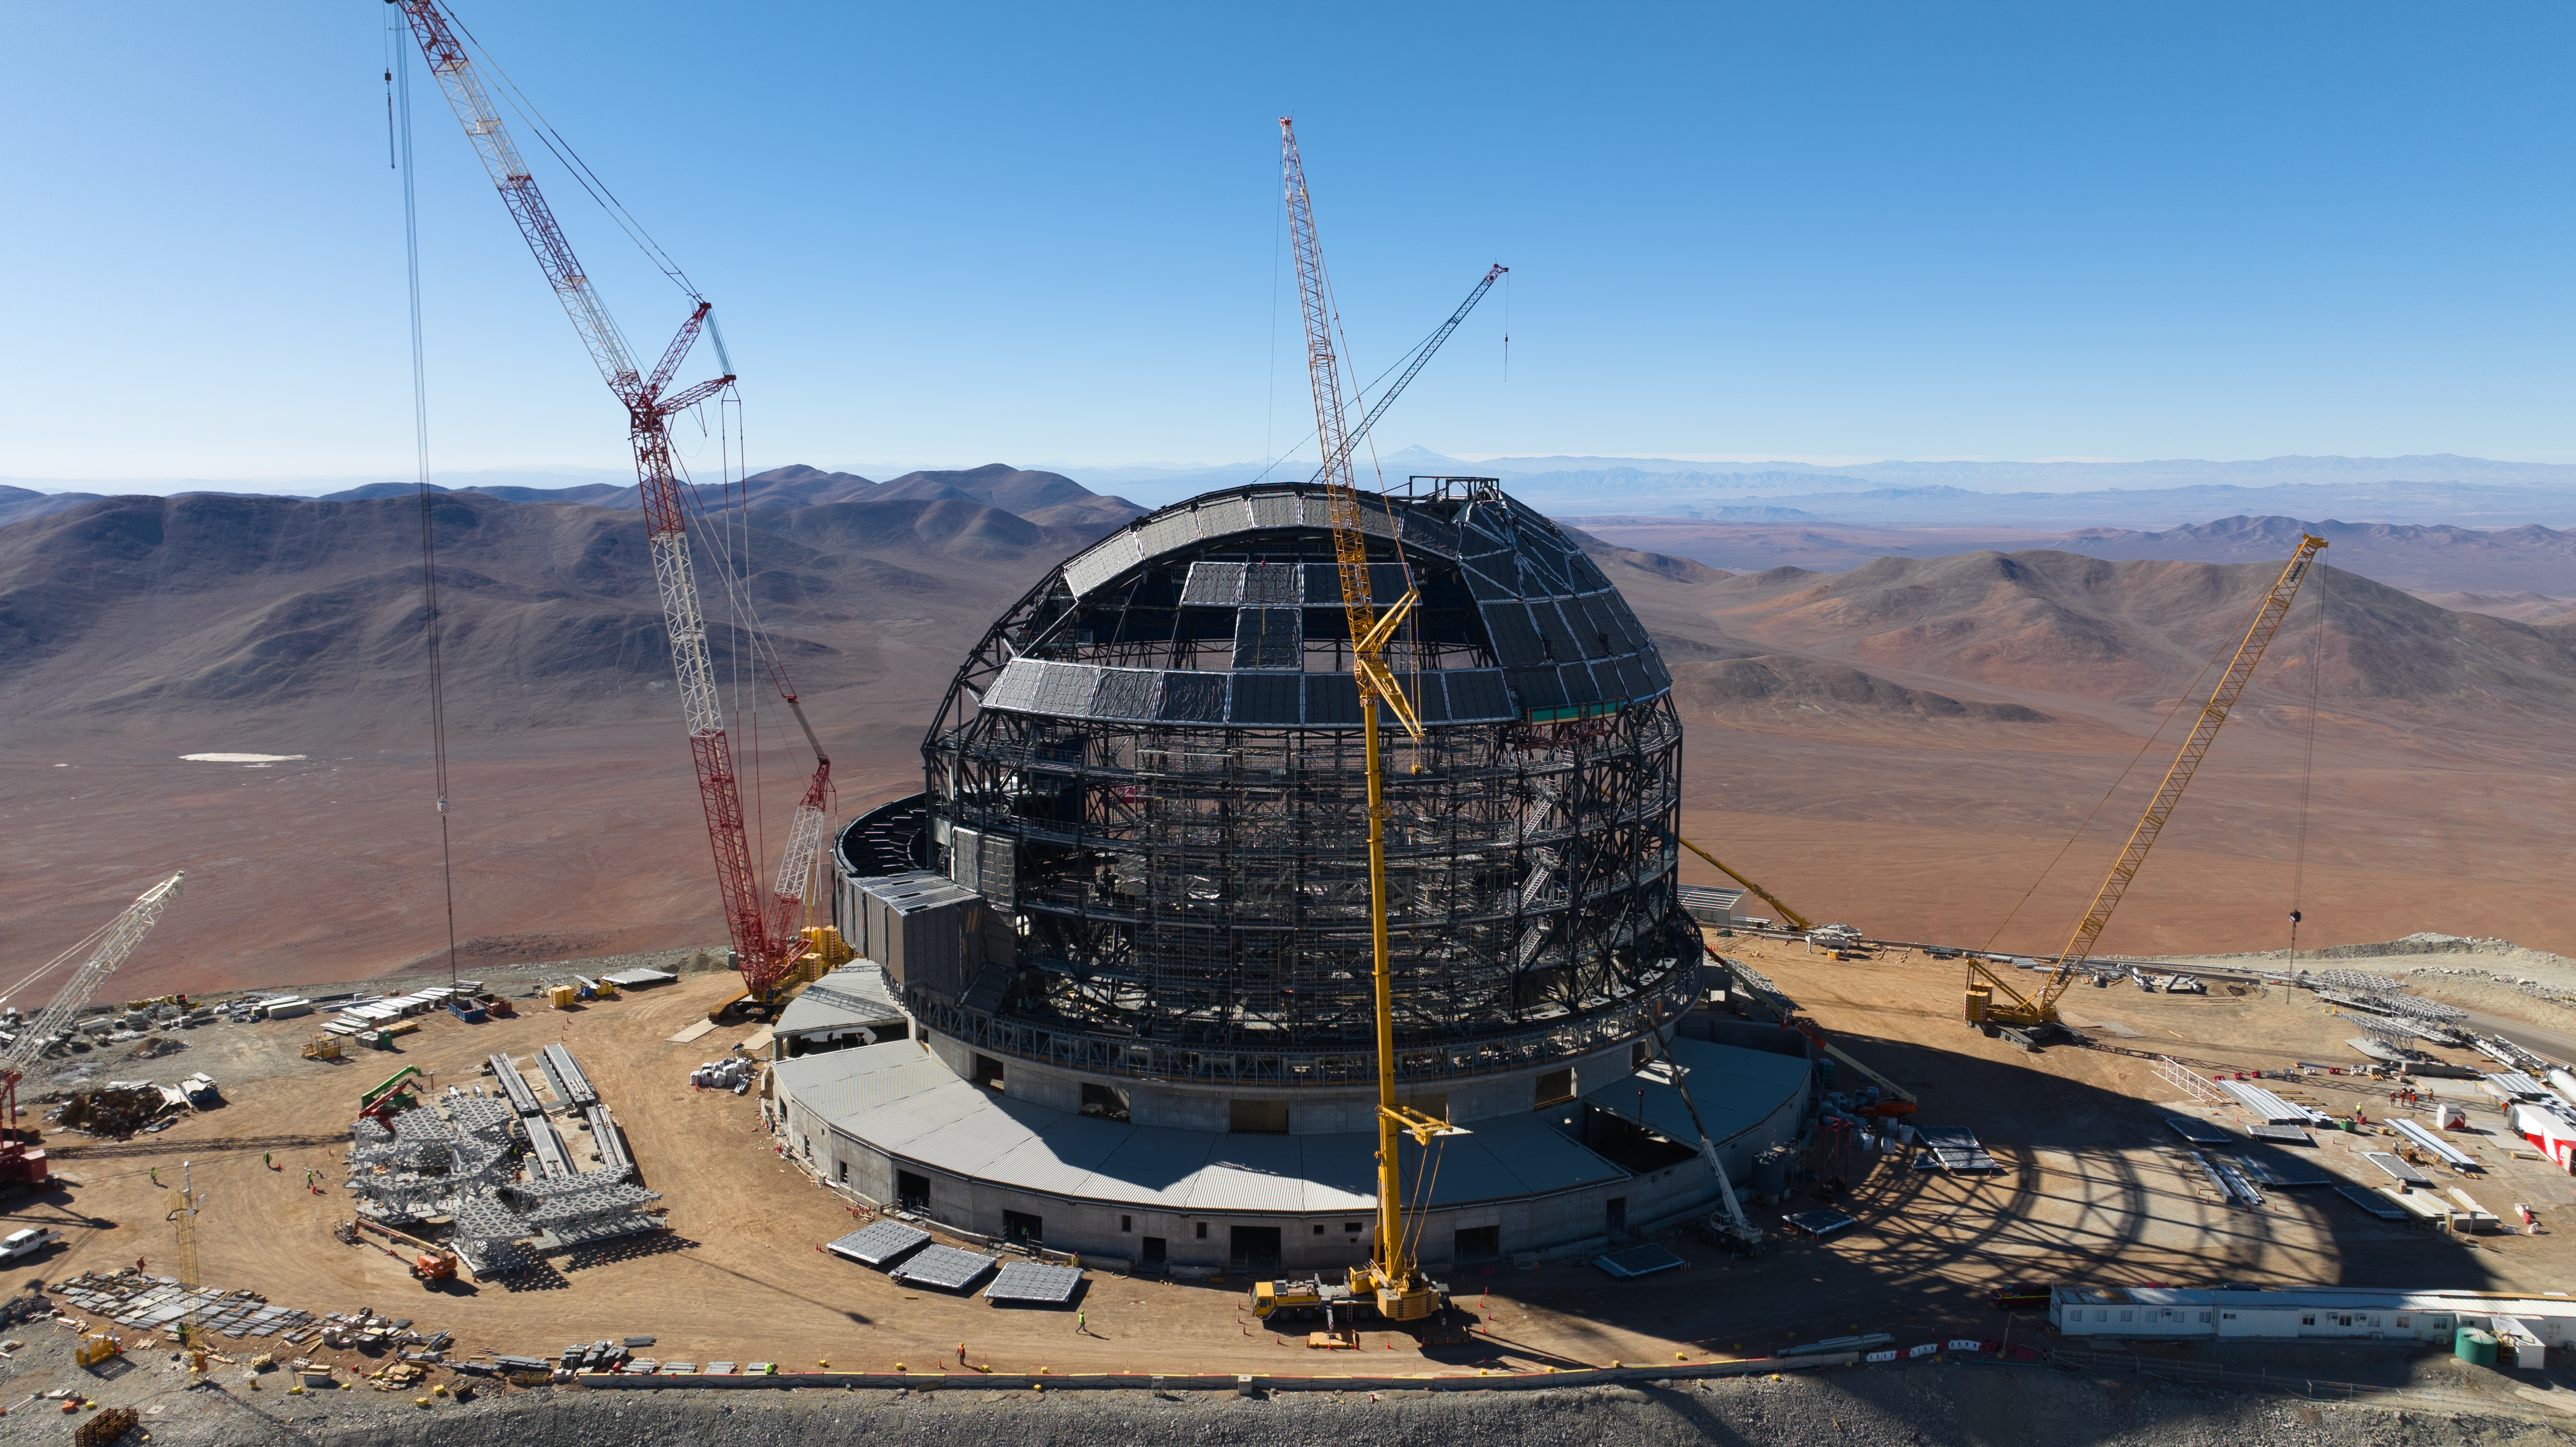

Drone image of the ELT dome construction

This drone image from June 2024 shows progress in the construction of ESO's Extremely Large Telescope (ELT) dome, located on Cerro Armazones in the Atacama Desert, Chile. The clear blue skies in this image are not uncommon: Cerro Armazones receives over 320 cloudless nights a year, making it ideal for telescope observations.

Credit: ESO